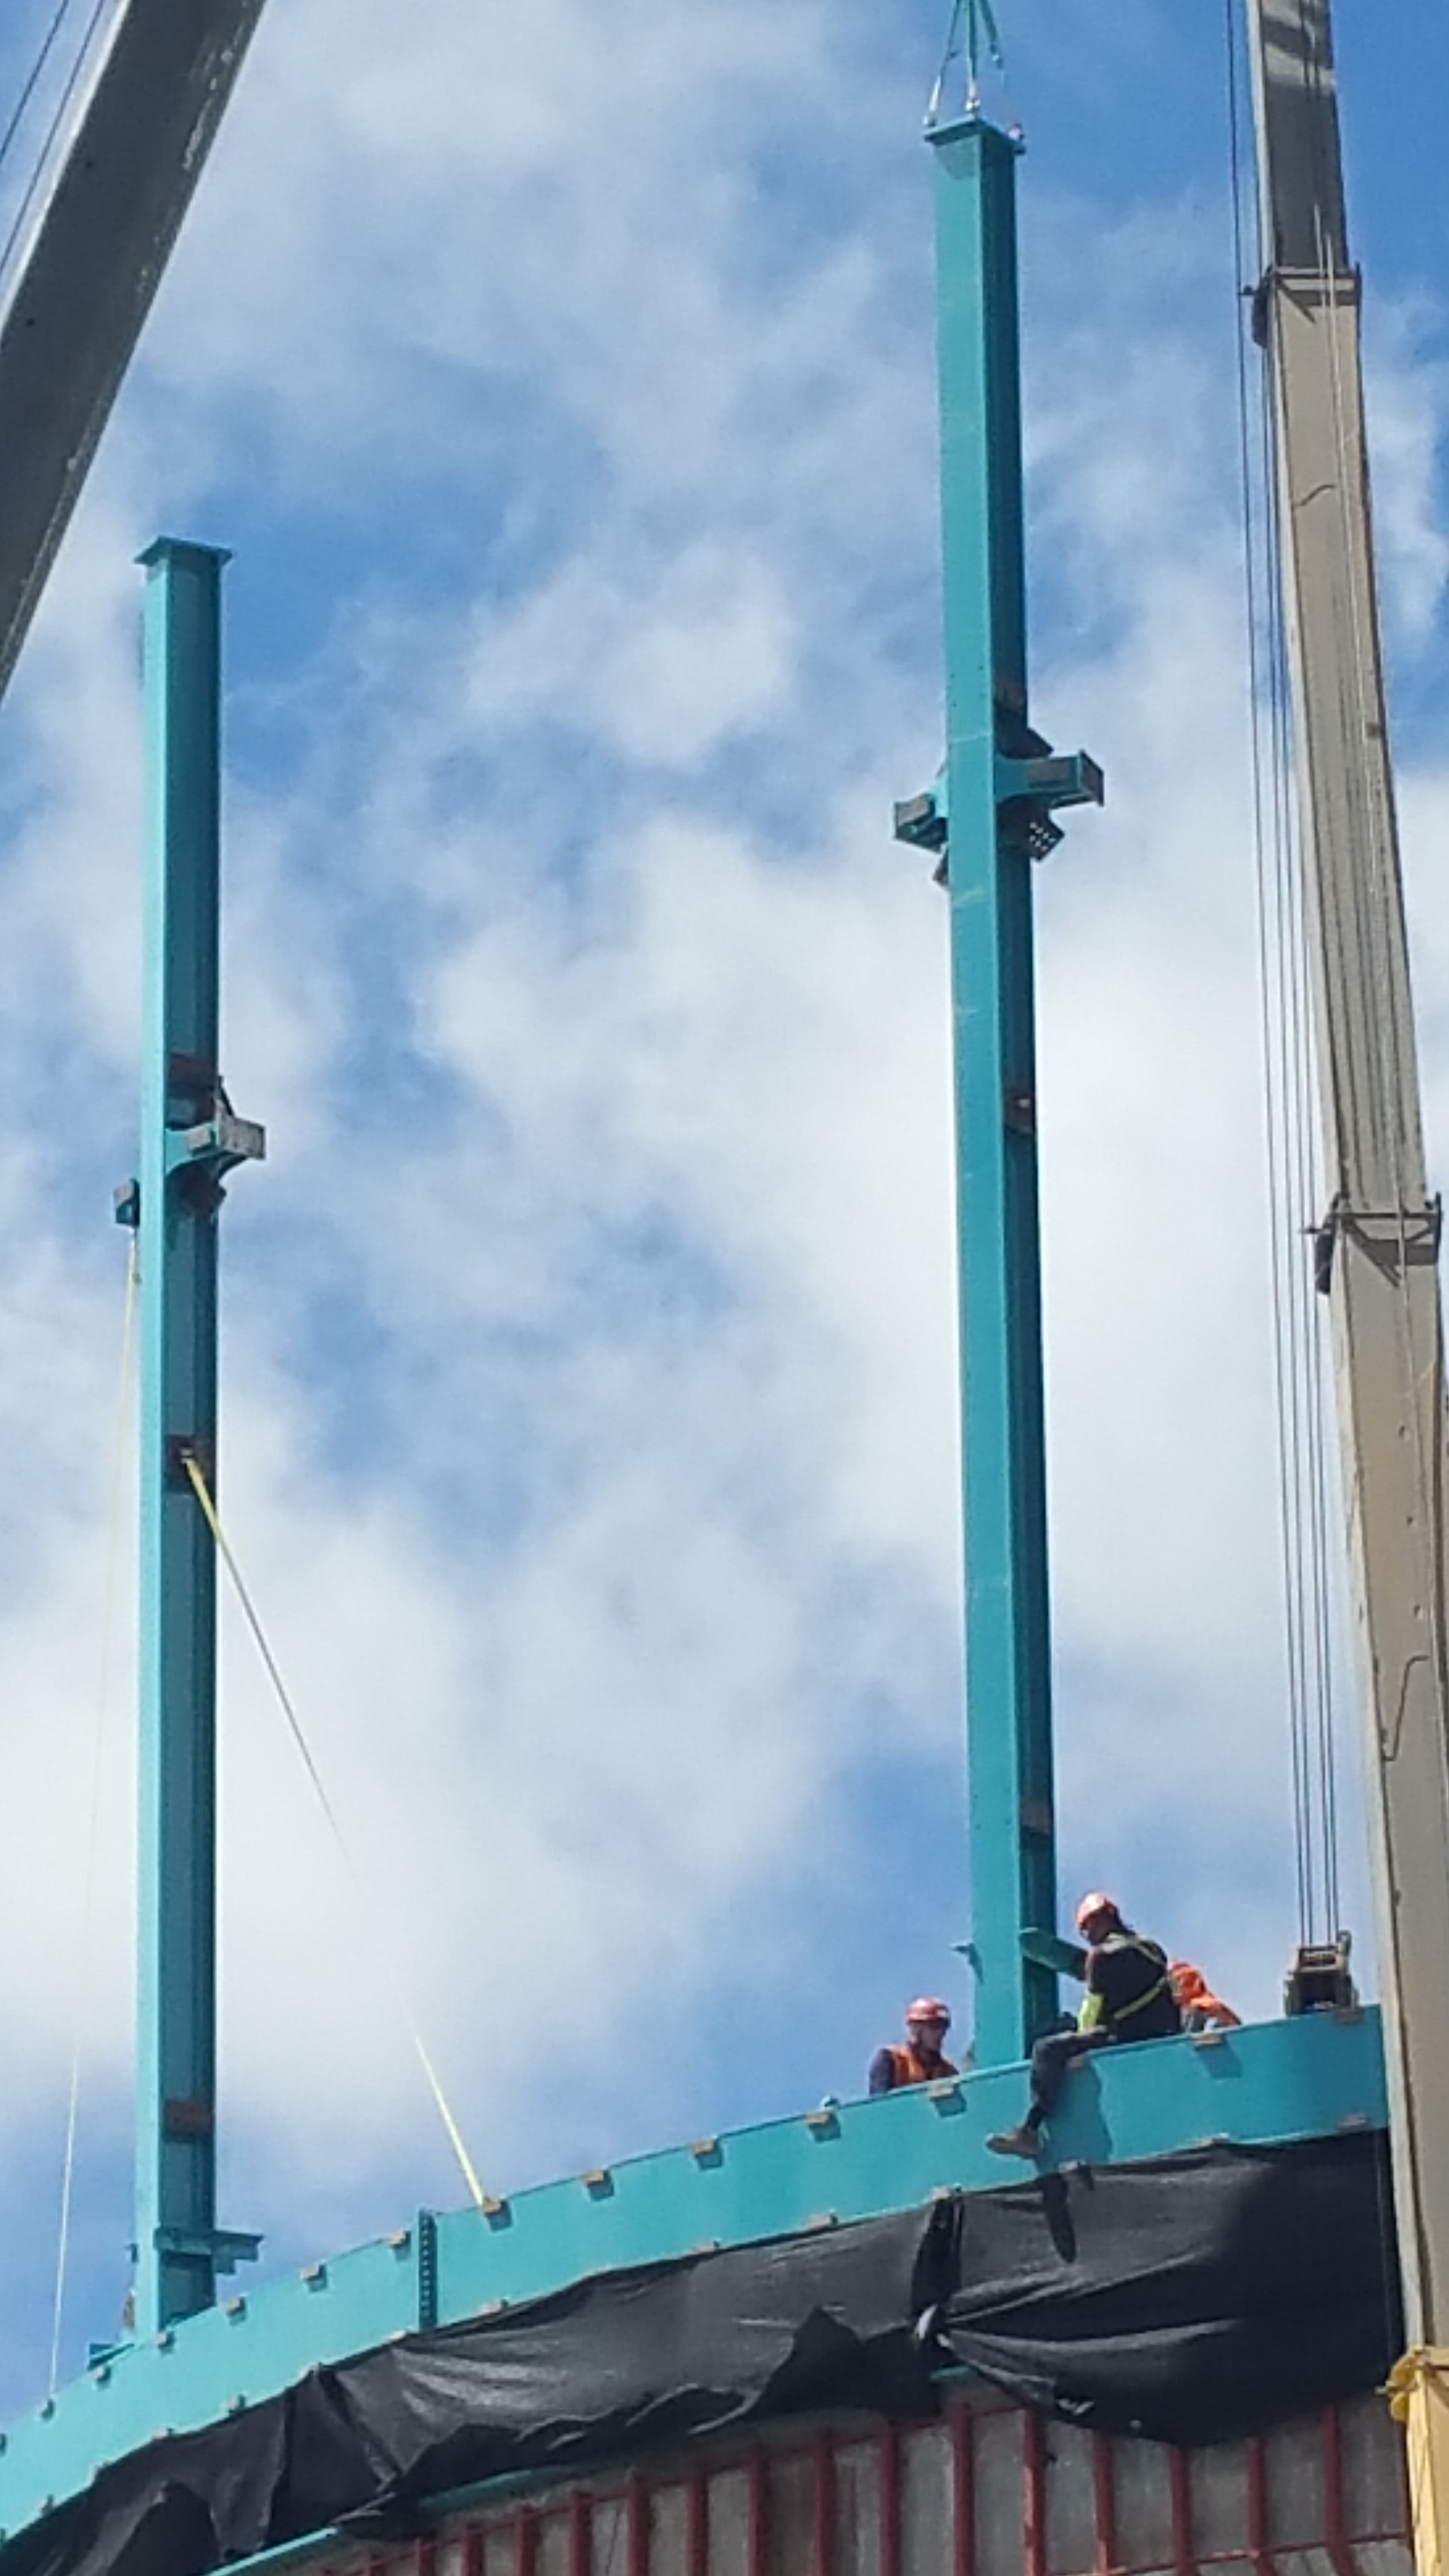

Dome Installation

Installation of the LSST summit facility Dome is underway.

Credit: Rubin Observatory/NSF/AURA